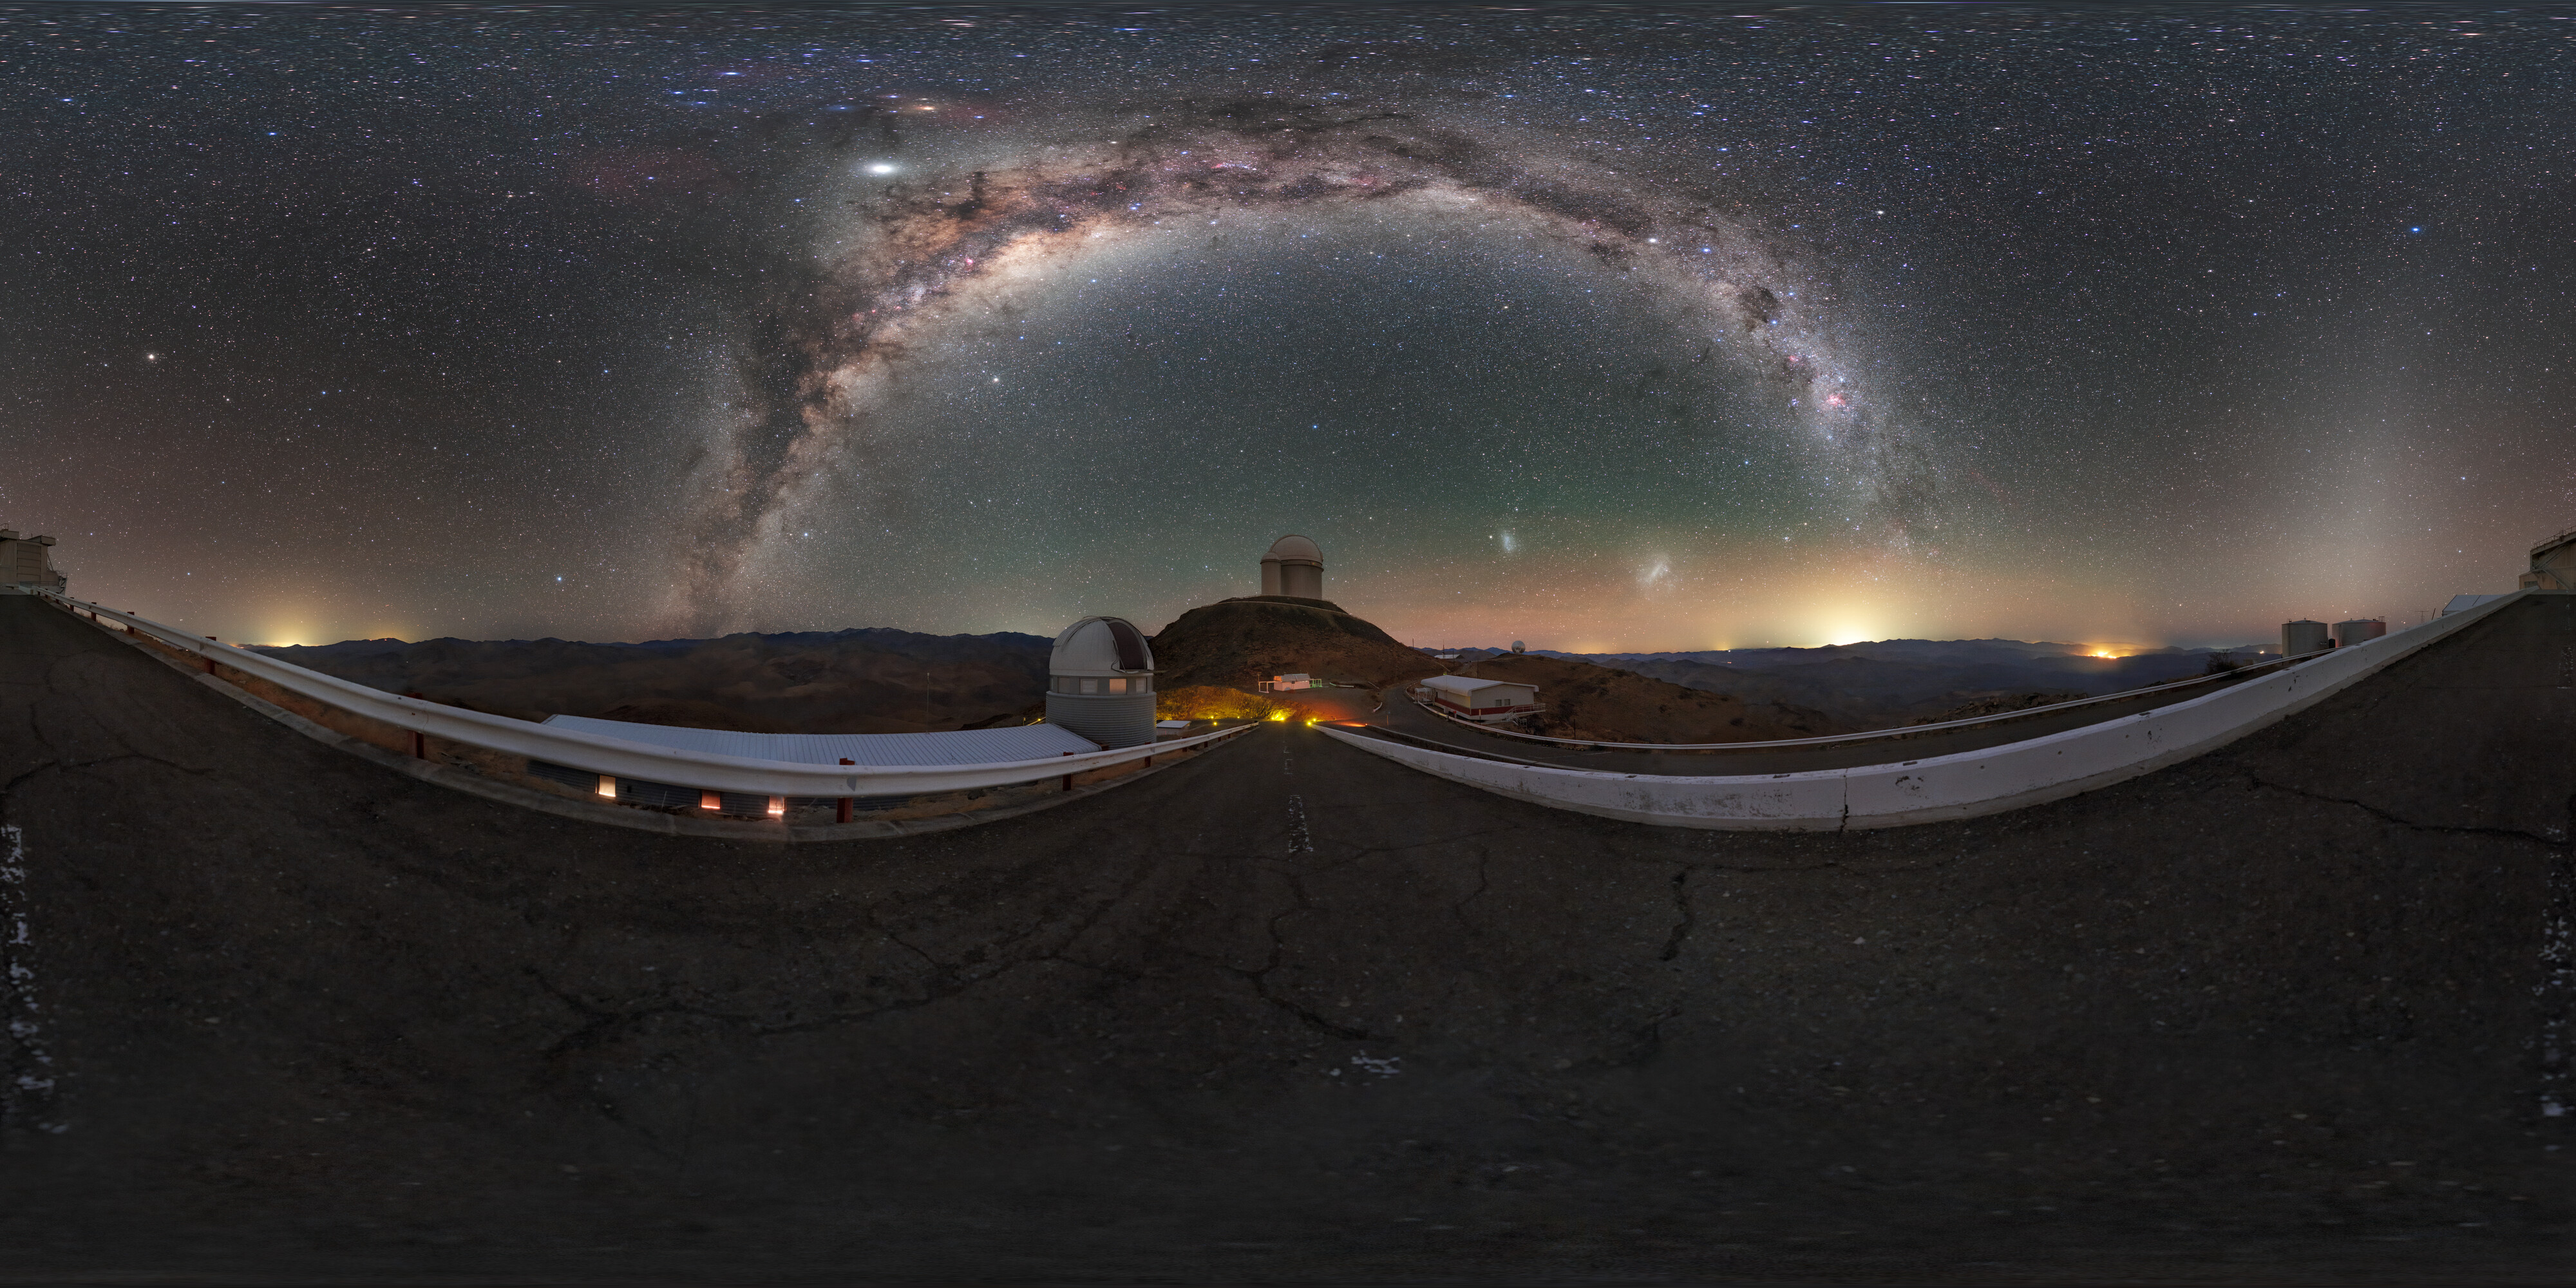

Milky Way arc above La Silla

Pictured here is the arc of the Milky Way, stretched above ESO's La Silla Observatory on the outskirts of the Chilean Atacama Desert. Due to its location, far from sources of light pollution, La Silla sees many nights such as this throughout the year.

Credit: P. Horálek/ESO